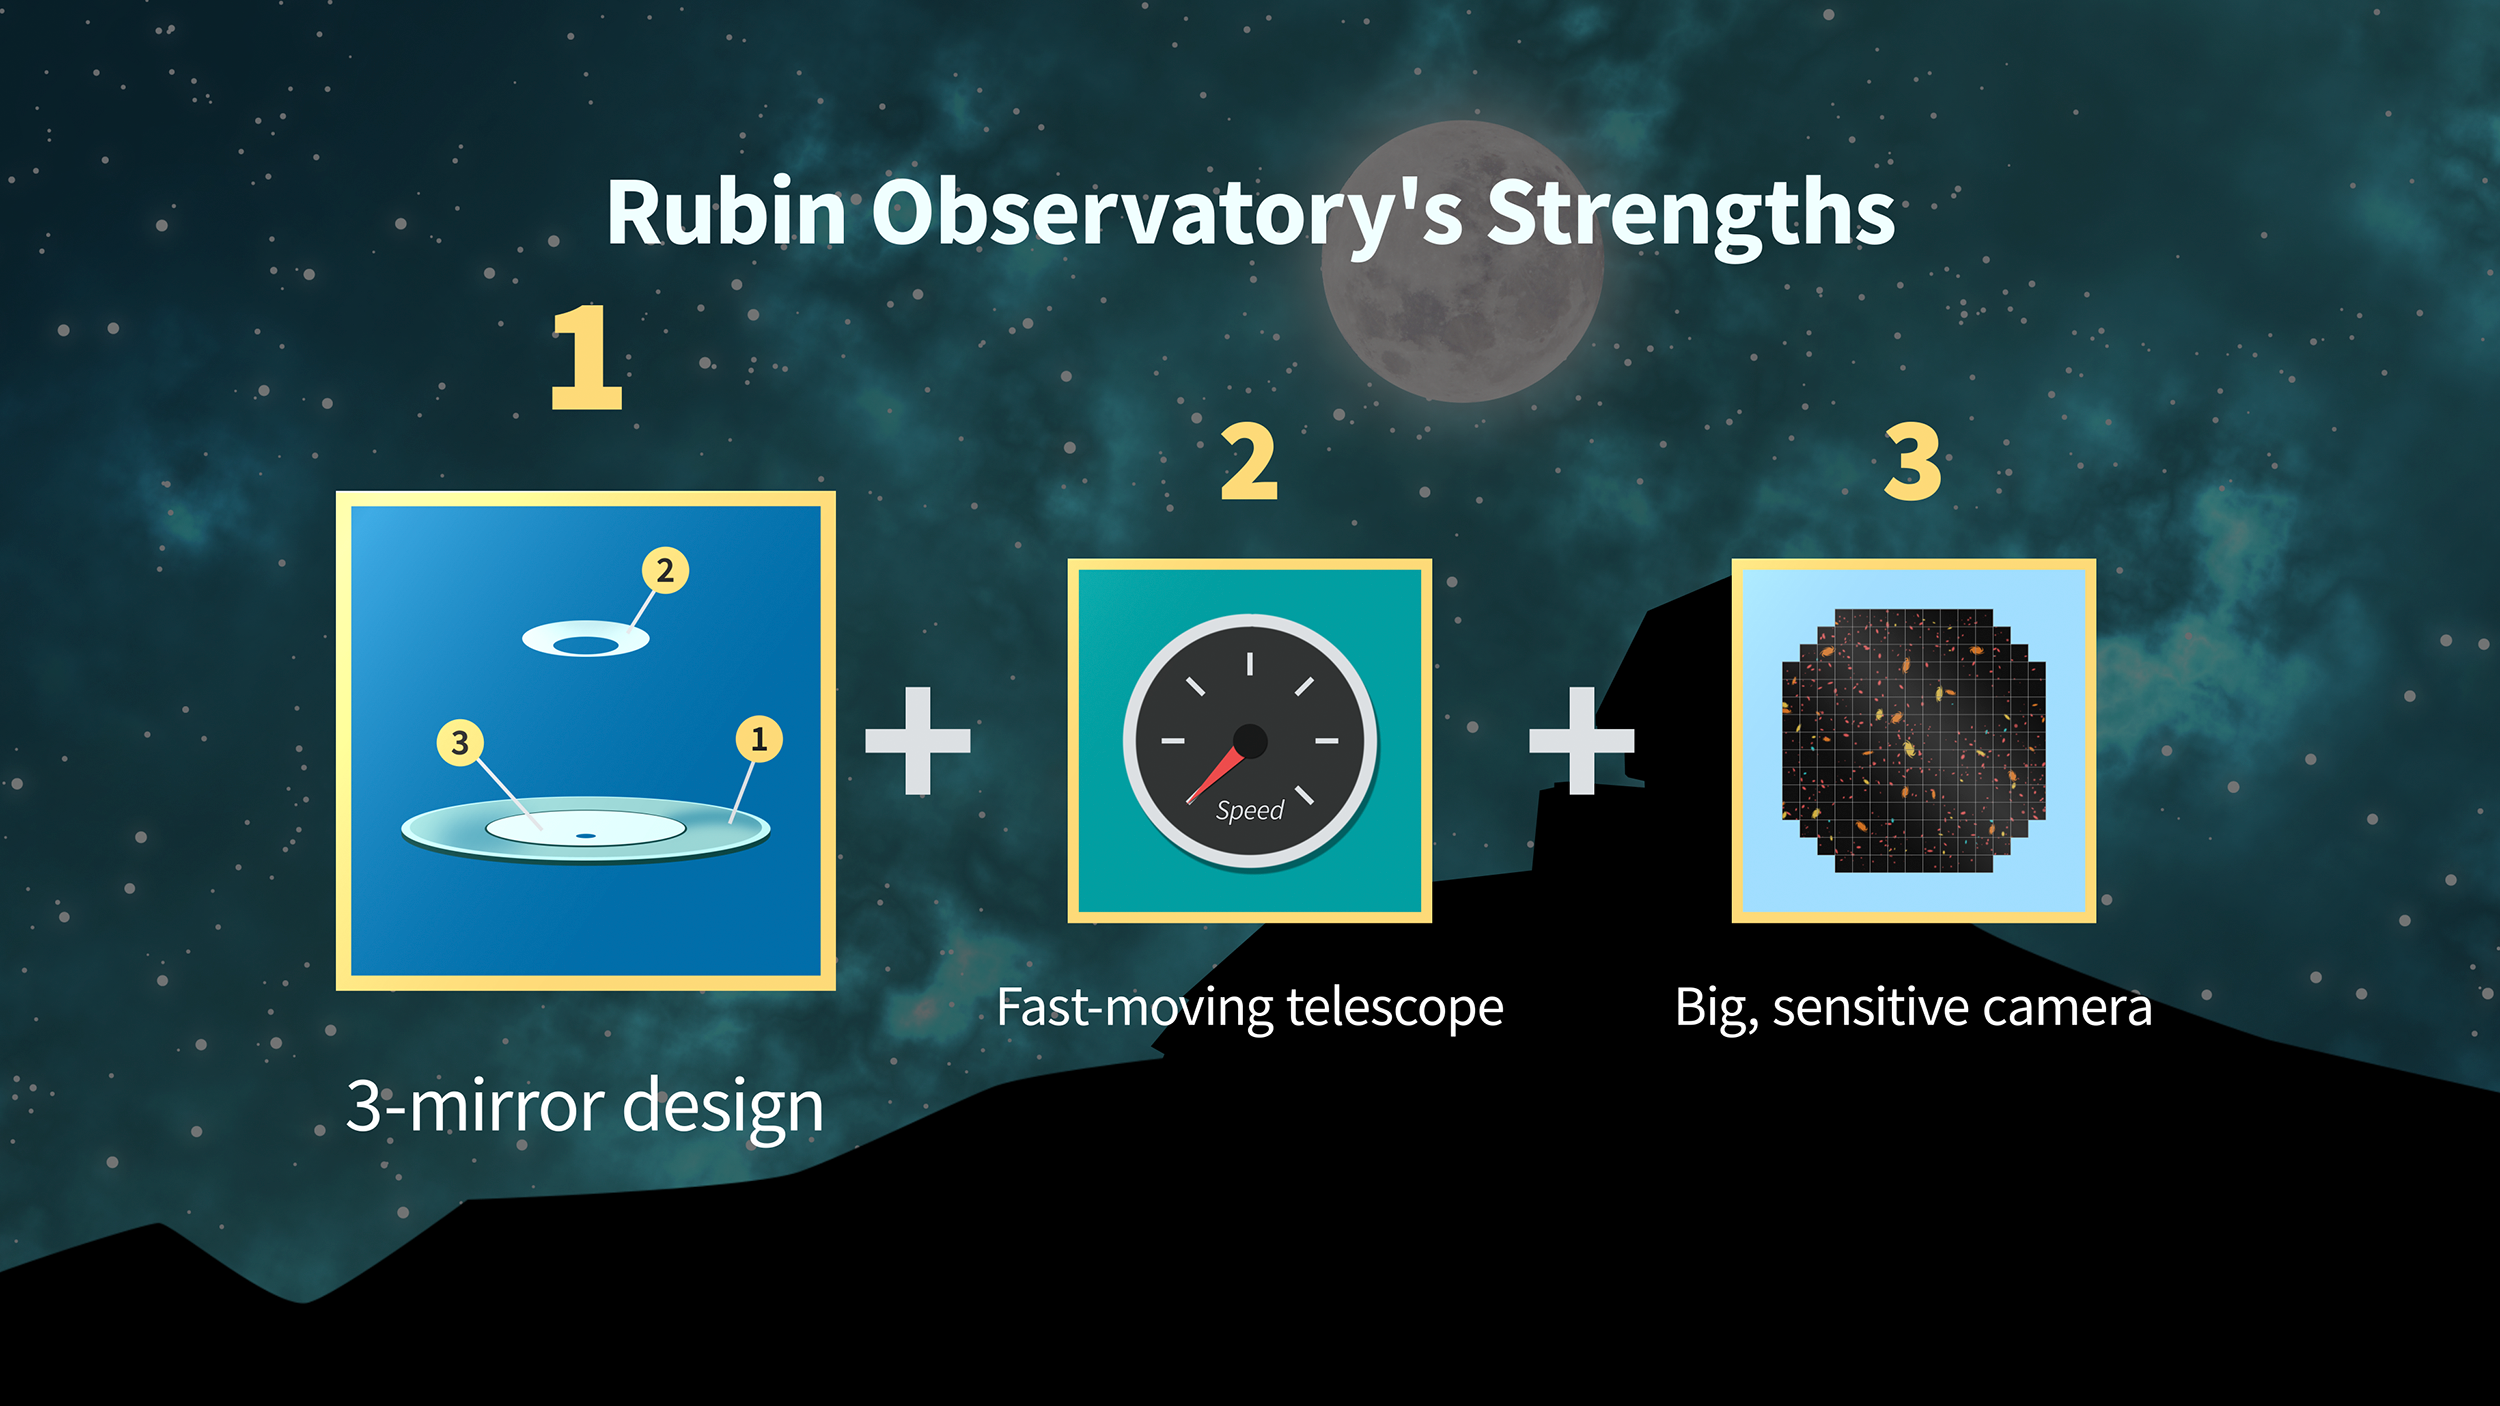

Rubin Strengths Graphic 1

Credit: RubinObs/NOIRLab/SLAC/NSF/DOE/AURA